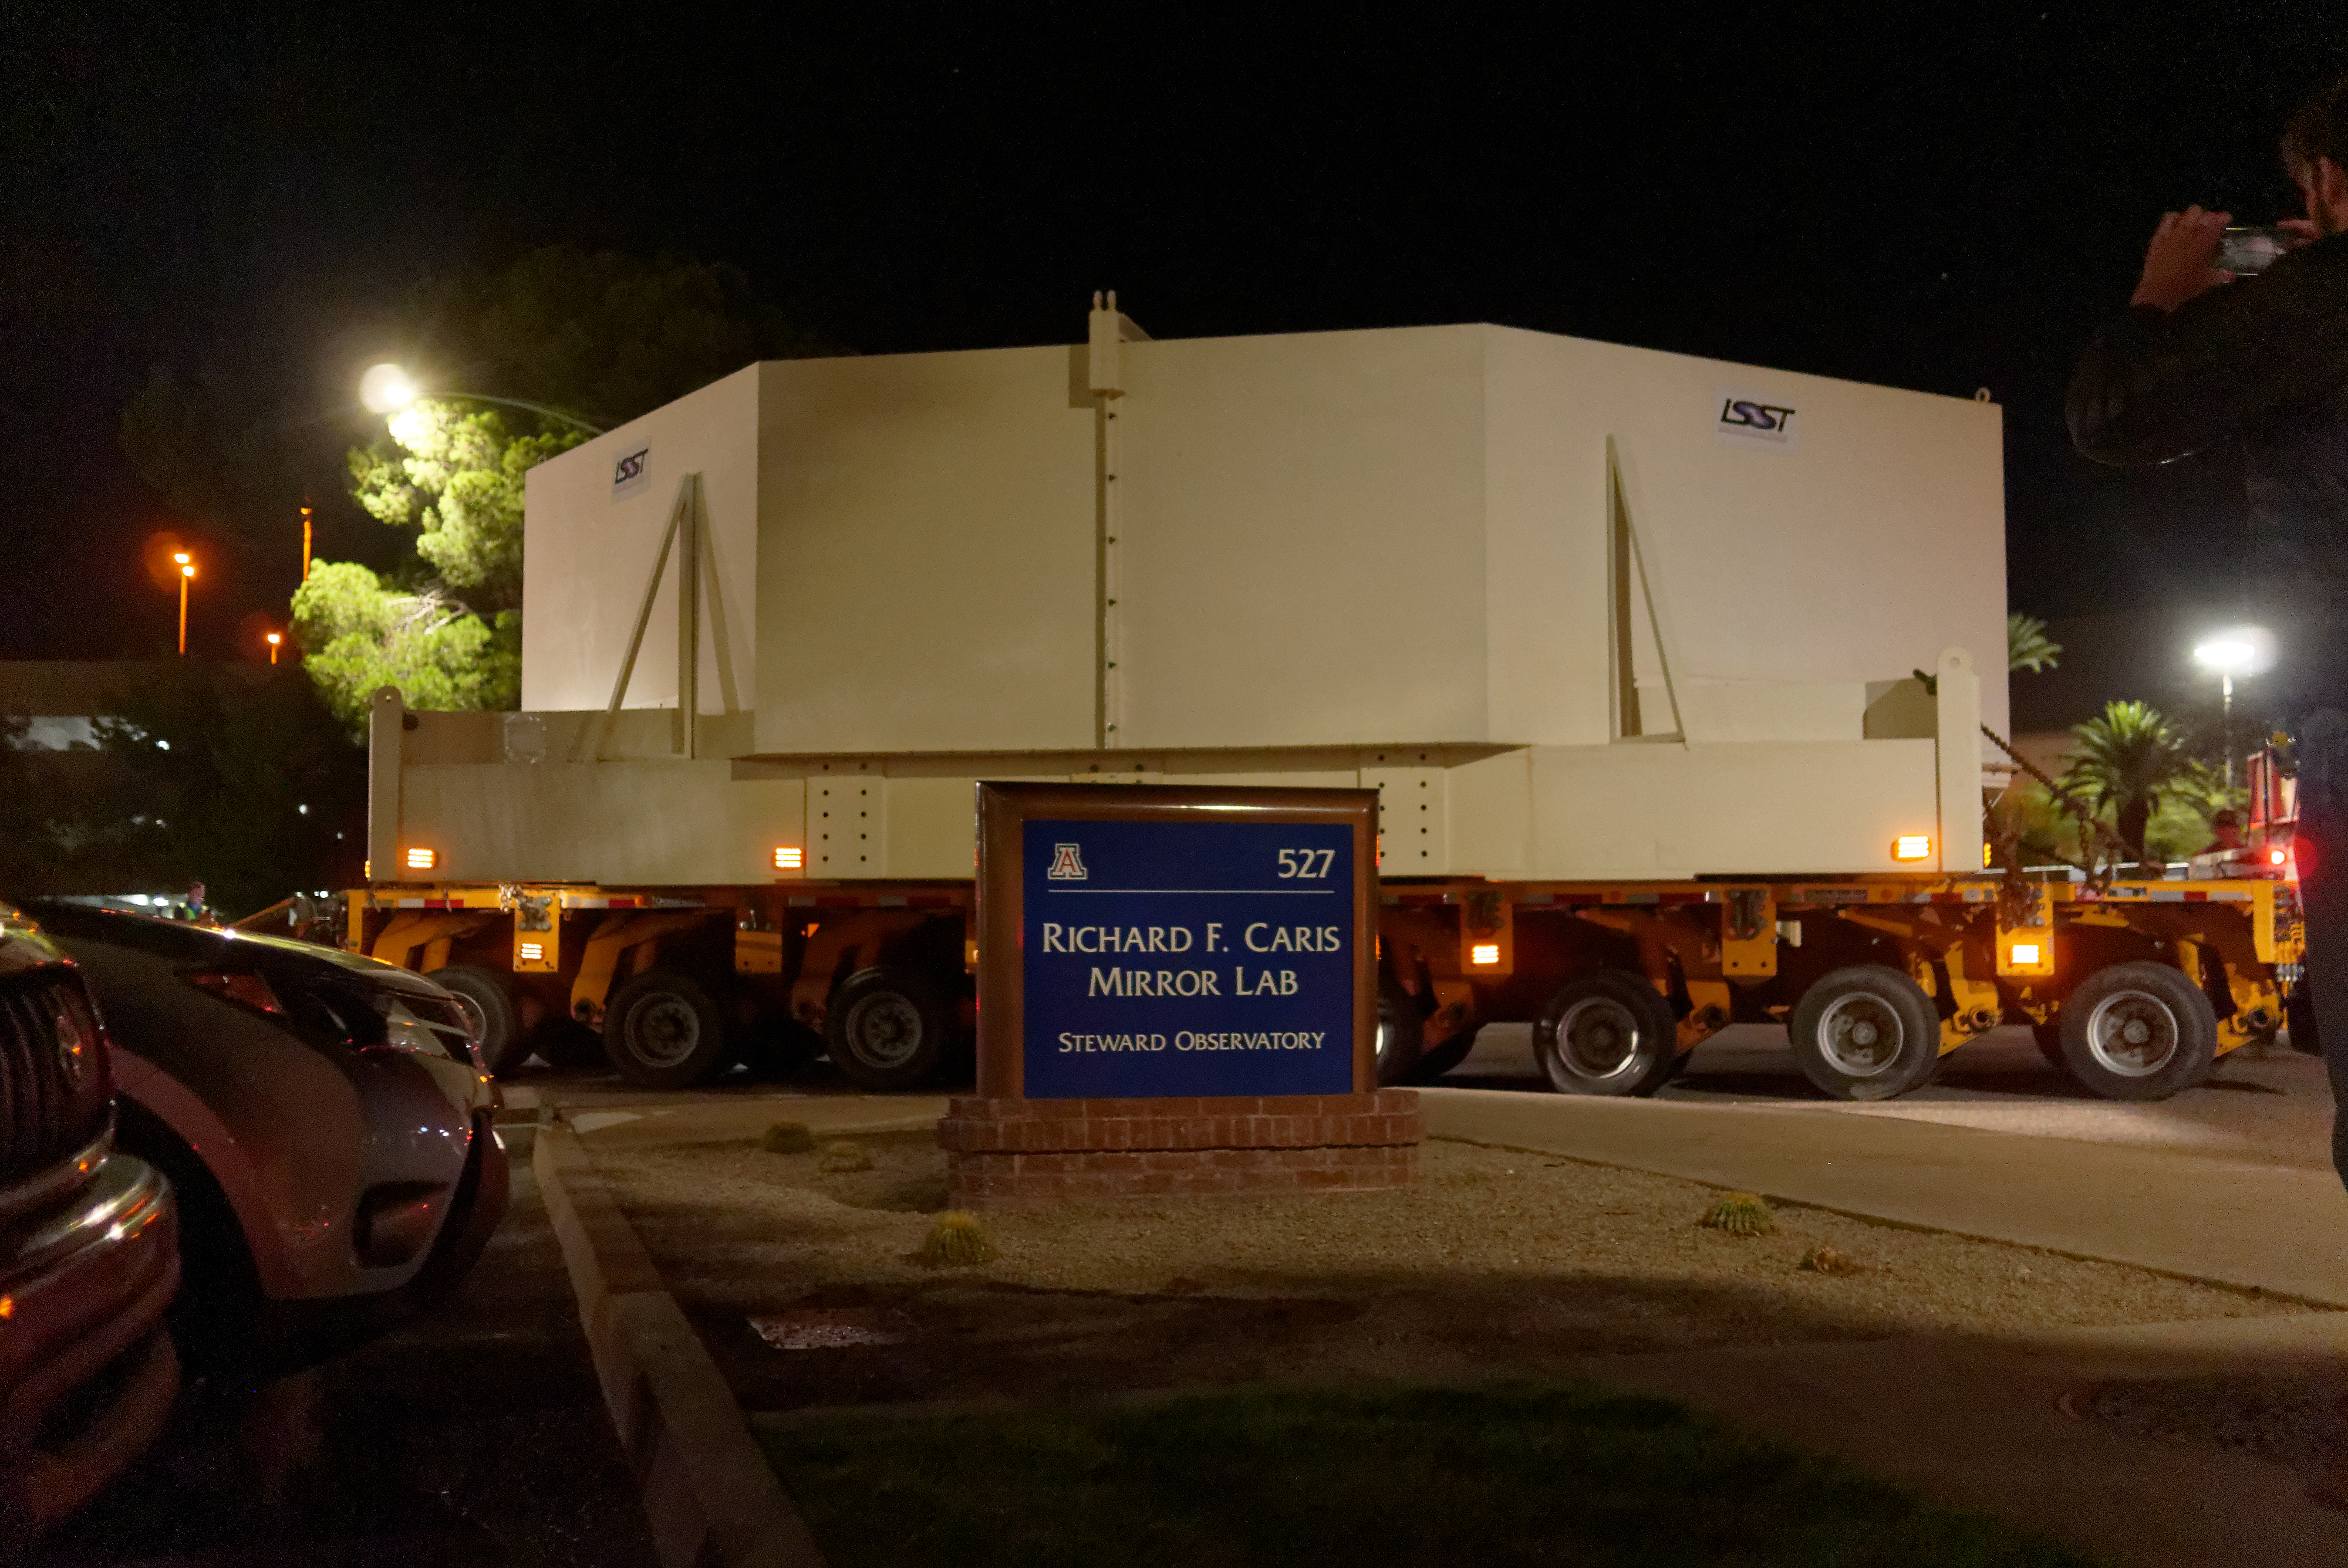

M1M3 Move

On October 18, 2018, the M1M3 Mirror was moved to the Richard F. Caris Mirror Lab on a Precision Heavy Haul truck. The Mirror had been in storage in hangar at Million Air since its fabrication, which was completed in 2015. Now that both the Cell and the Mirror are in the Lab, the next step is the installation of the Mirror onto the M1M3 Cell using the vacuum lifter.

Credit: Rubin Observatory/NSF/AURA